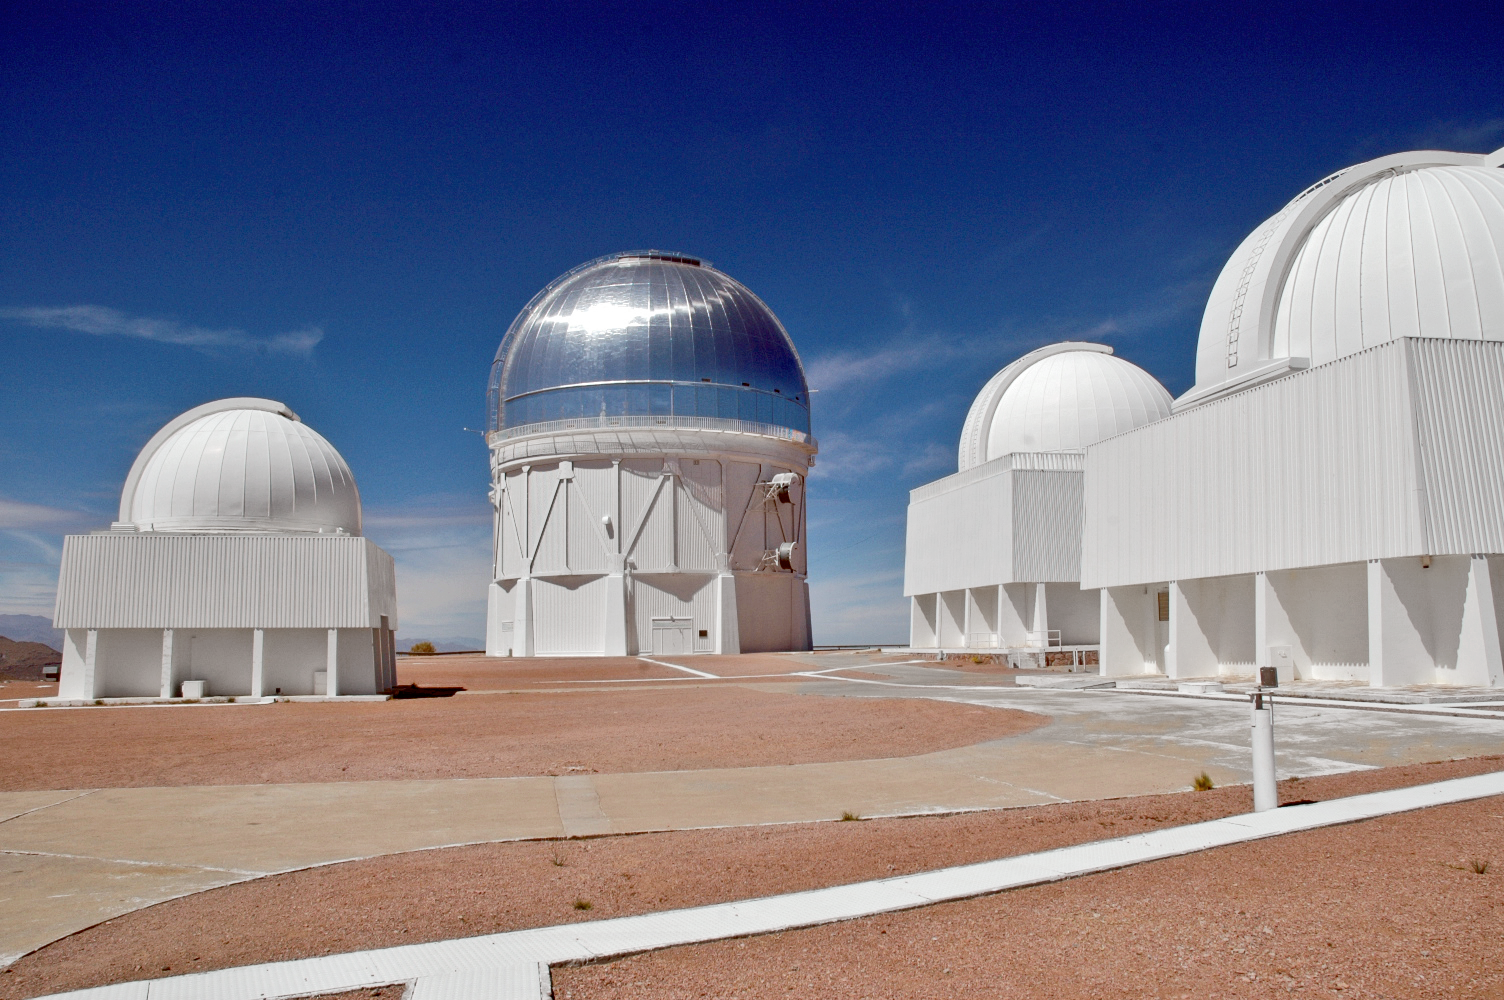

CTIO telescopes

CTIO telescope exteriors, shot on medium resolution digital camera.

Credit: Milton Urzua/CTIO/Gemini Observatory/NOIRLab/NSF/AURA